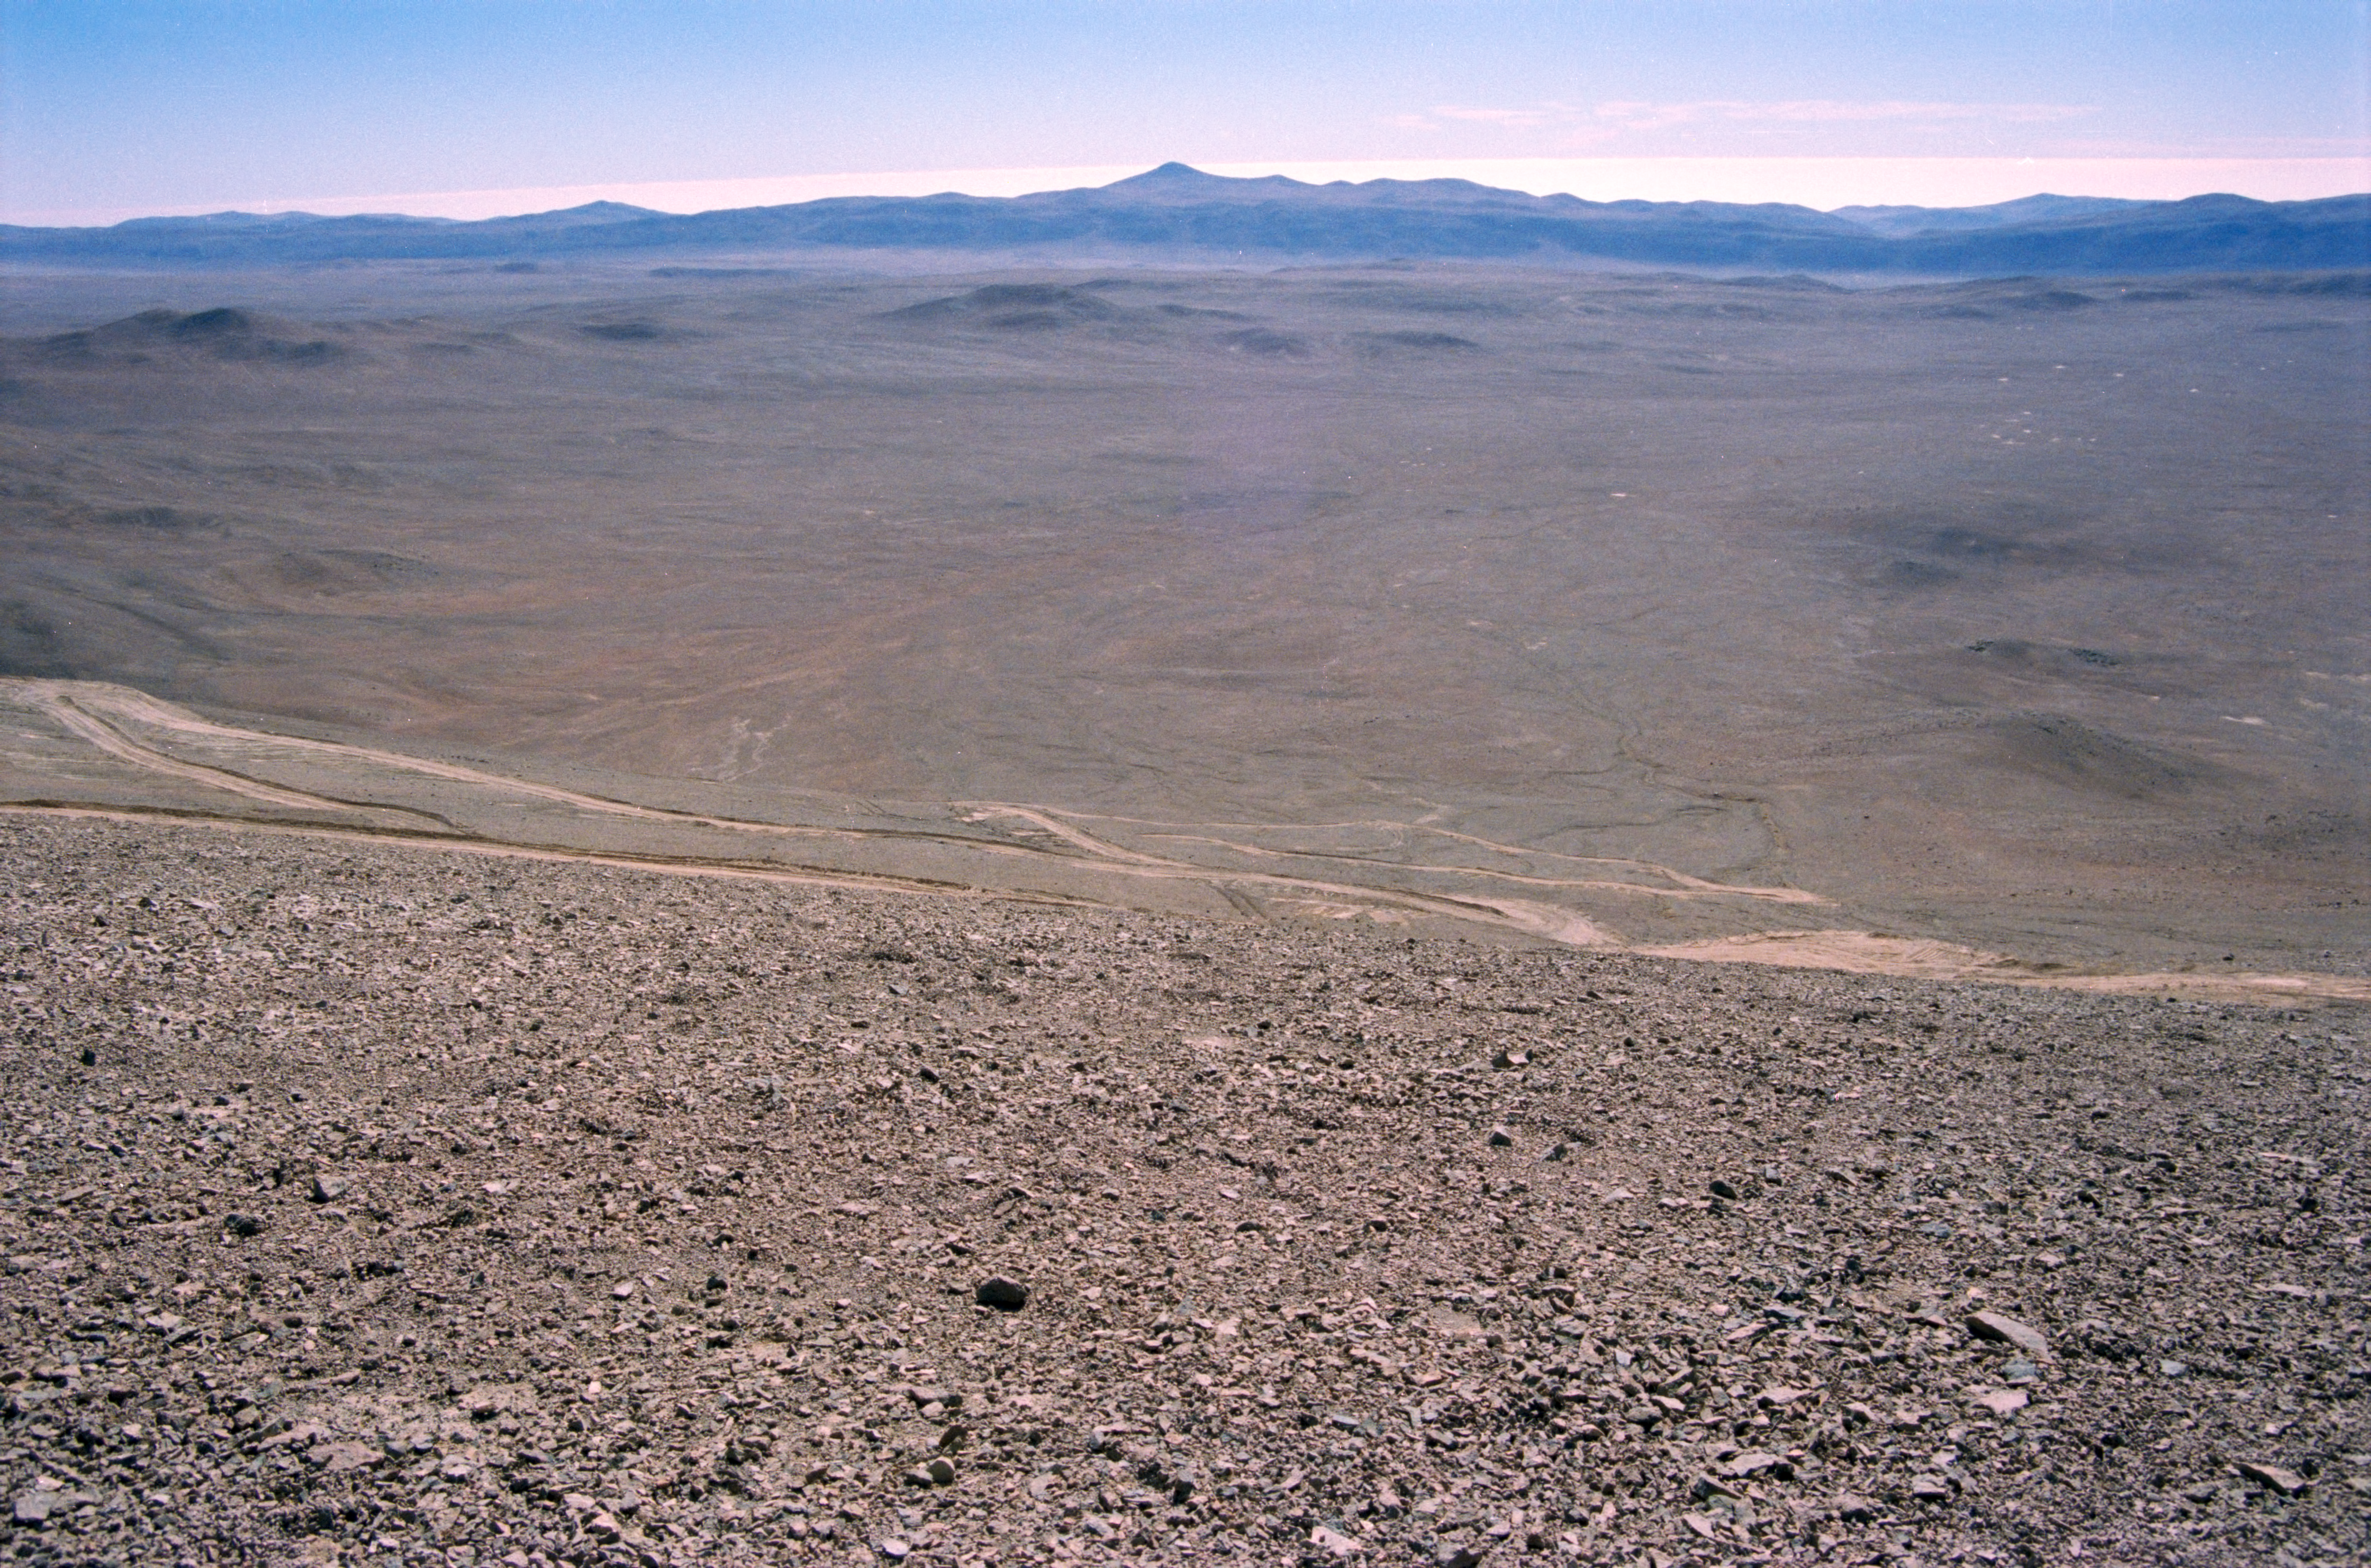

VLT site testing

This view is from Cerro Armazones towards Cerro Paranal during the VLT site testing in the late 1980s.

Credit: ESO/H-E. Schuster